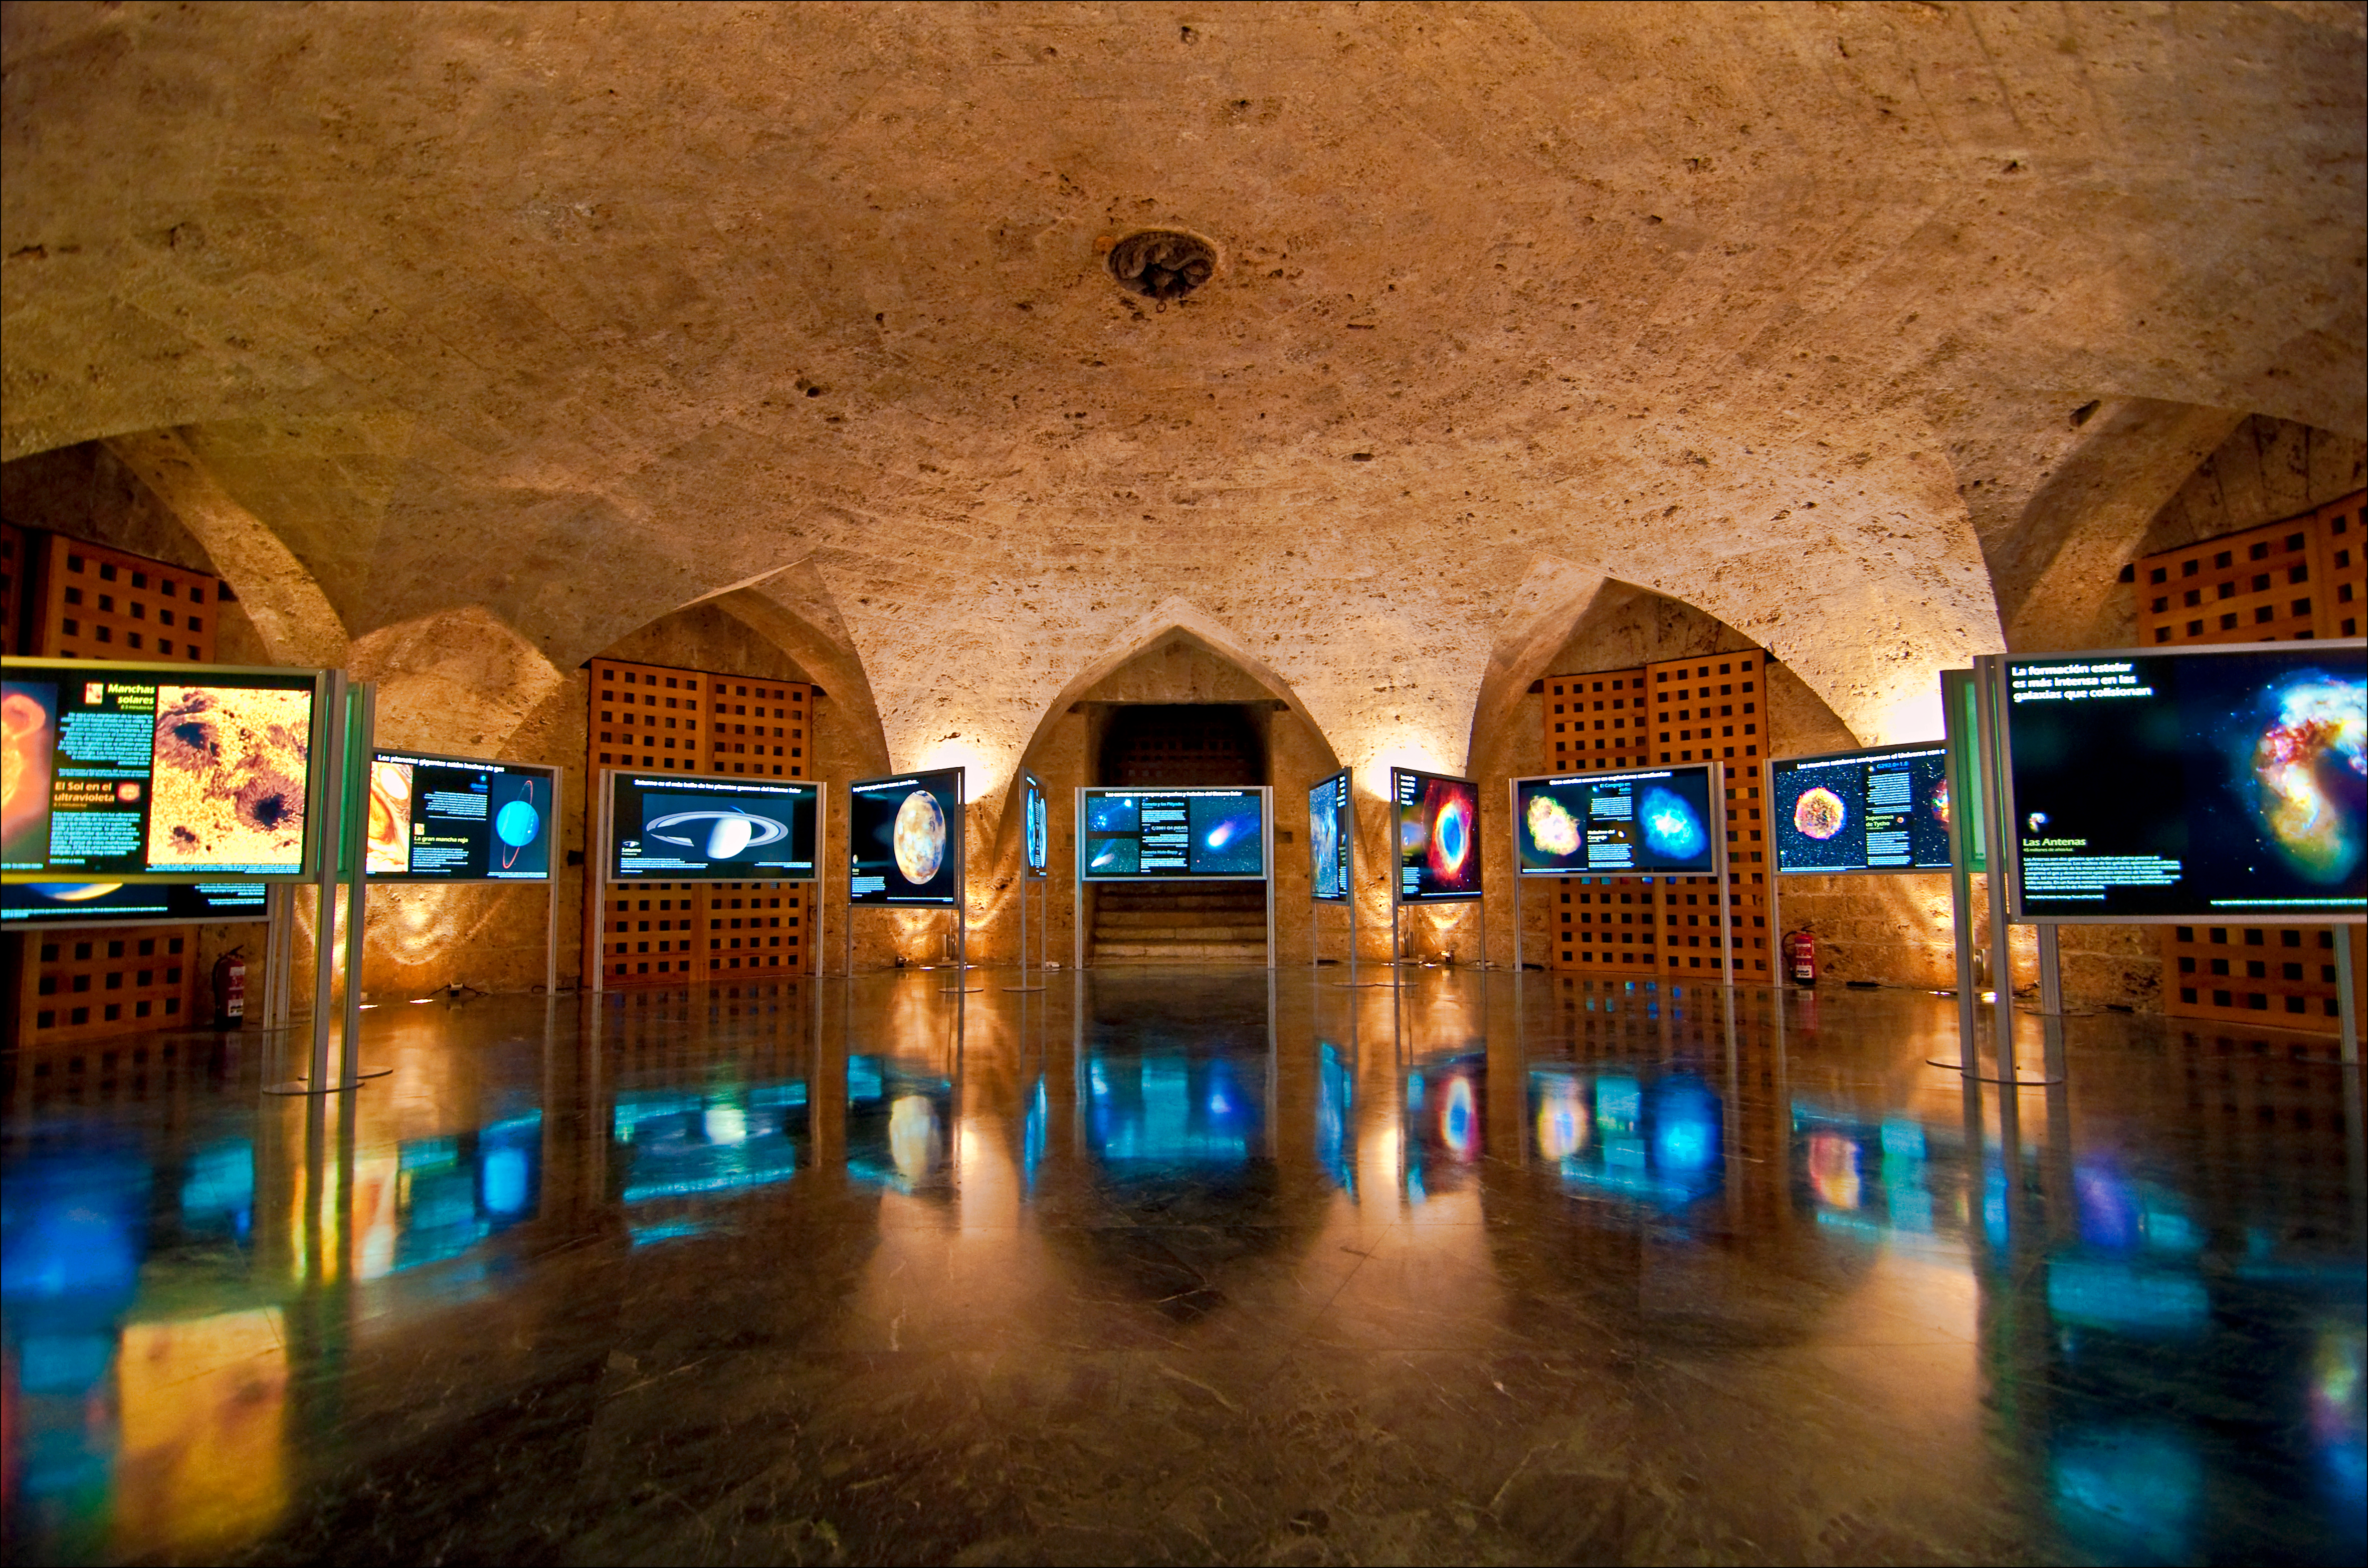

One of the FETTU exhibits in Granada, Spain

Partial view of the FETTU exhibit in the crypt of the Palace of the Emperor Charles V, at the Alhambra UNESCO World Heritage Monument , Granada, Spain.

Credit: FETTU/IYA2009/Maldonado